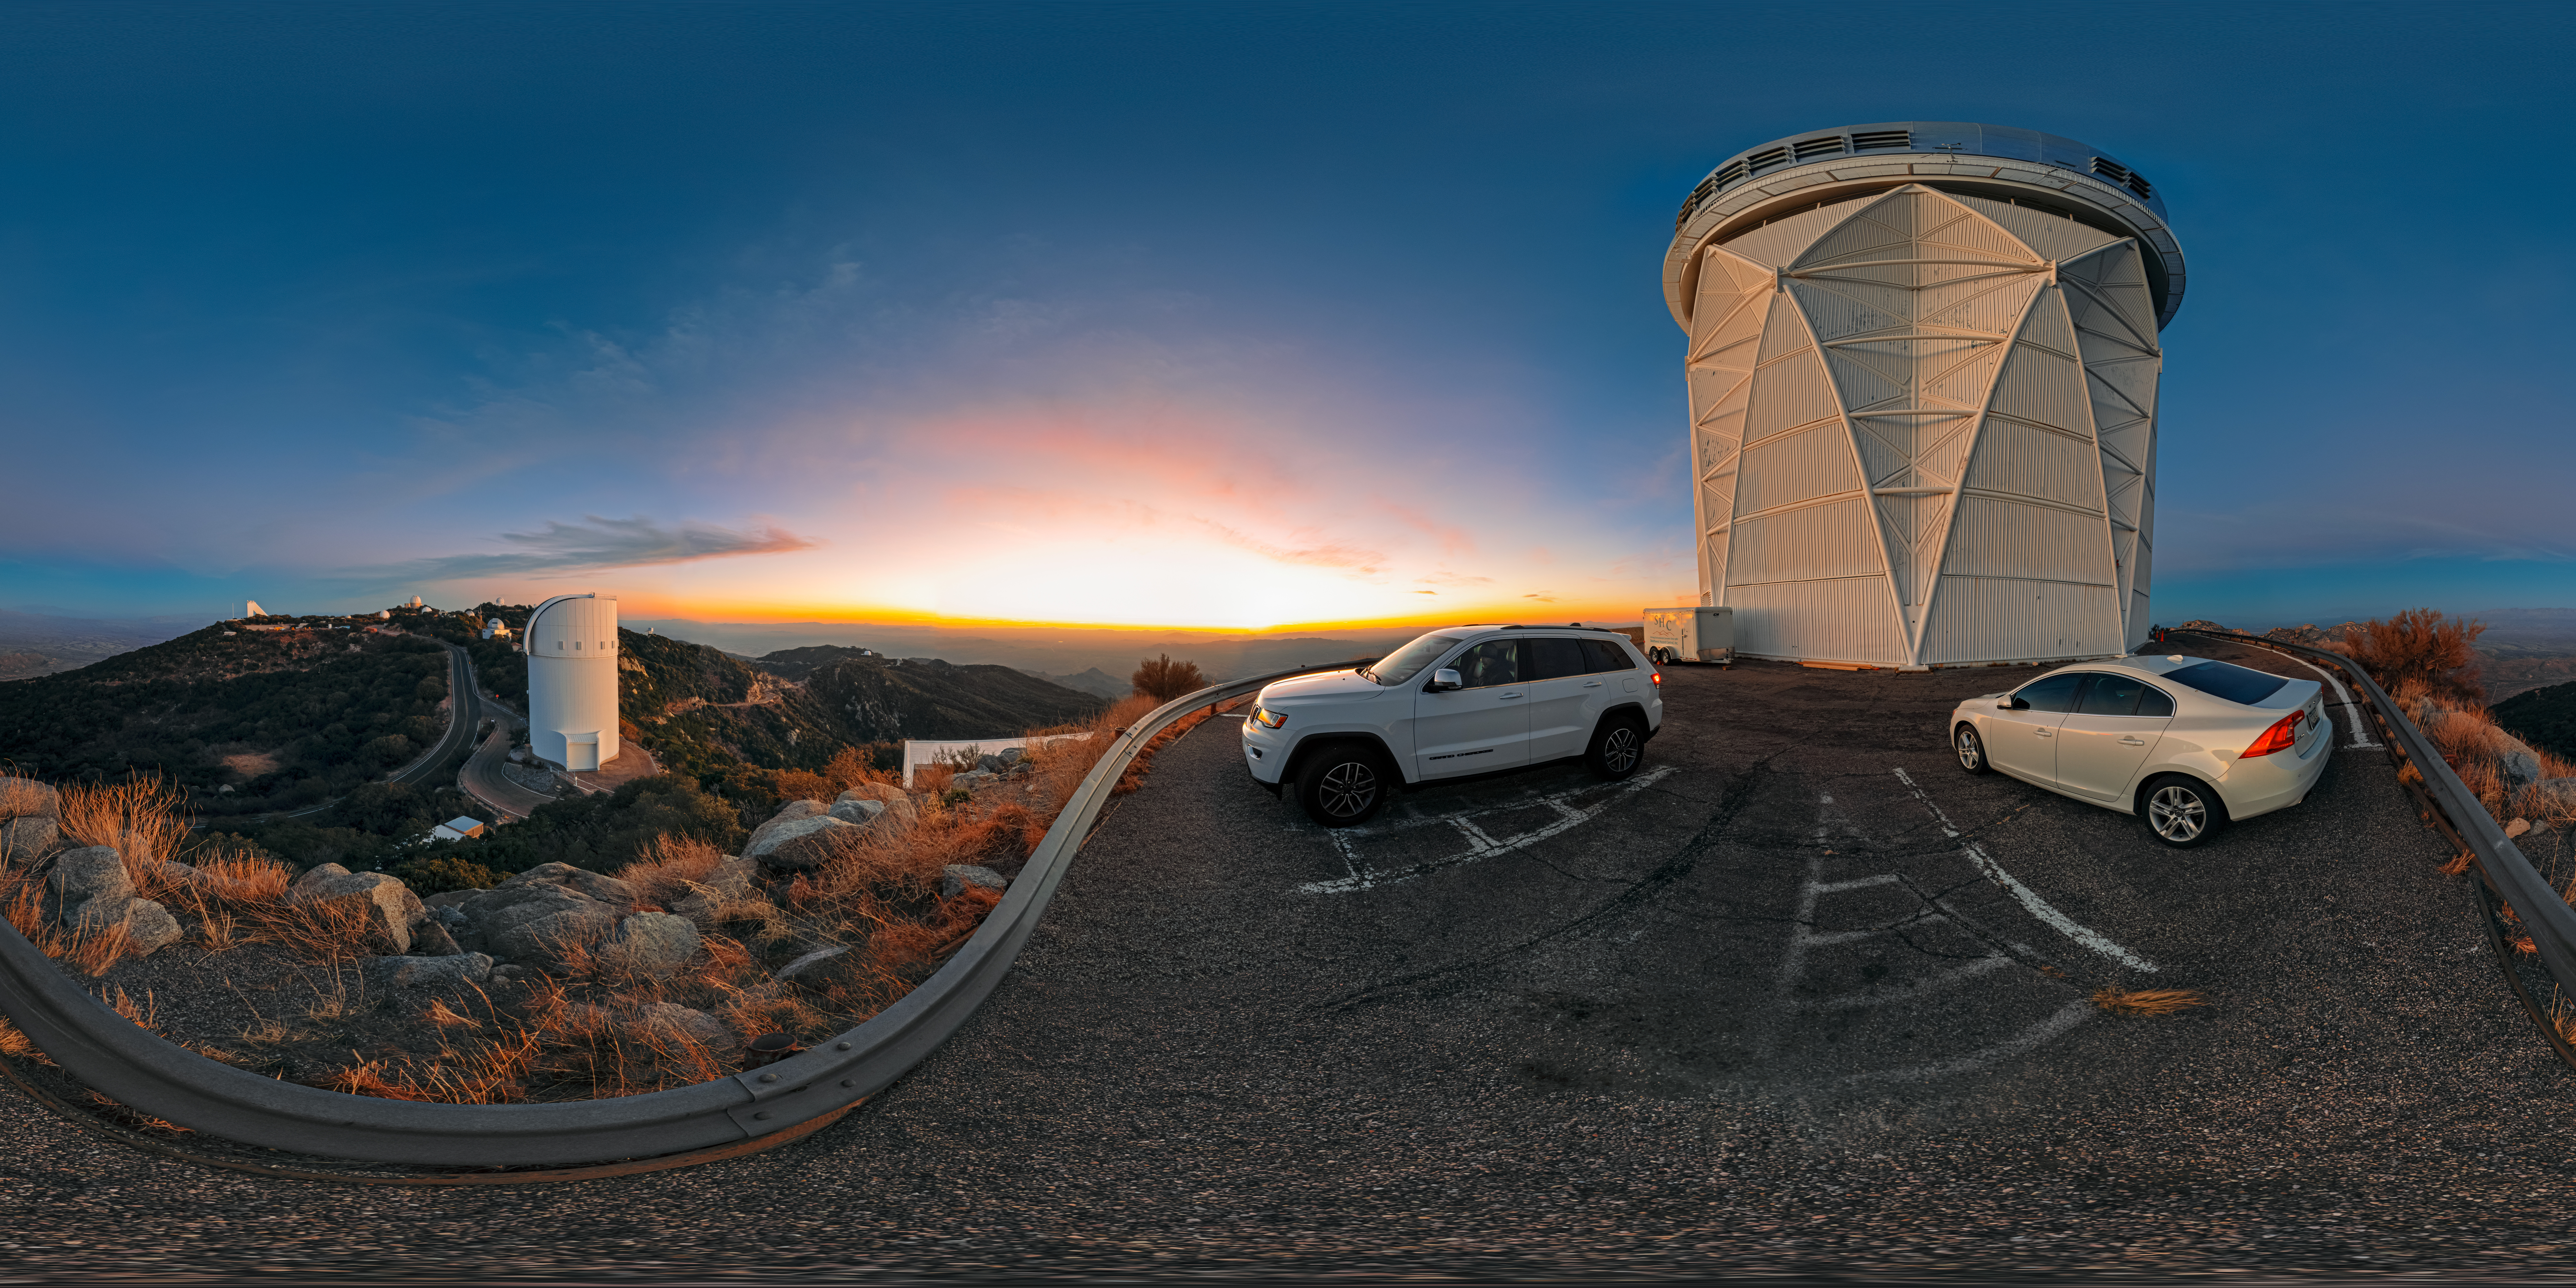

360-Panorama

The setting Arizona Sun drenches the telescopes of the U.S. National Science Foundation Kitt Peak National Observatory (KPNO), a Program of NSF NOIRLab, in soft sunlight before the night’s observations begin. The beautiful landscape of the Tohono O'odham Nation seems to blend into the horizon from this viewpoint, one of the highest points in the Quinlan Mountains.

This photo includes many of the almost two dozen telescopes of KPNO. Most prominently are the NSF Nicholas U. Mayall 4-meter Telescope near the cars and UA Bok 2.3-meter Telescope left of the Mayall telescope.

A panorama of this image was featured as an NOIRLab Image of the Week.

Petr Horálek, the photographer, is a NOIRLab Audiovisual Ambassador.

Credit: KPNO/NOIRLab/NSF/AURA/P. Horálek (Institute of Physics in Opava)